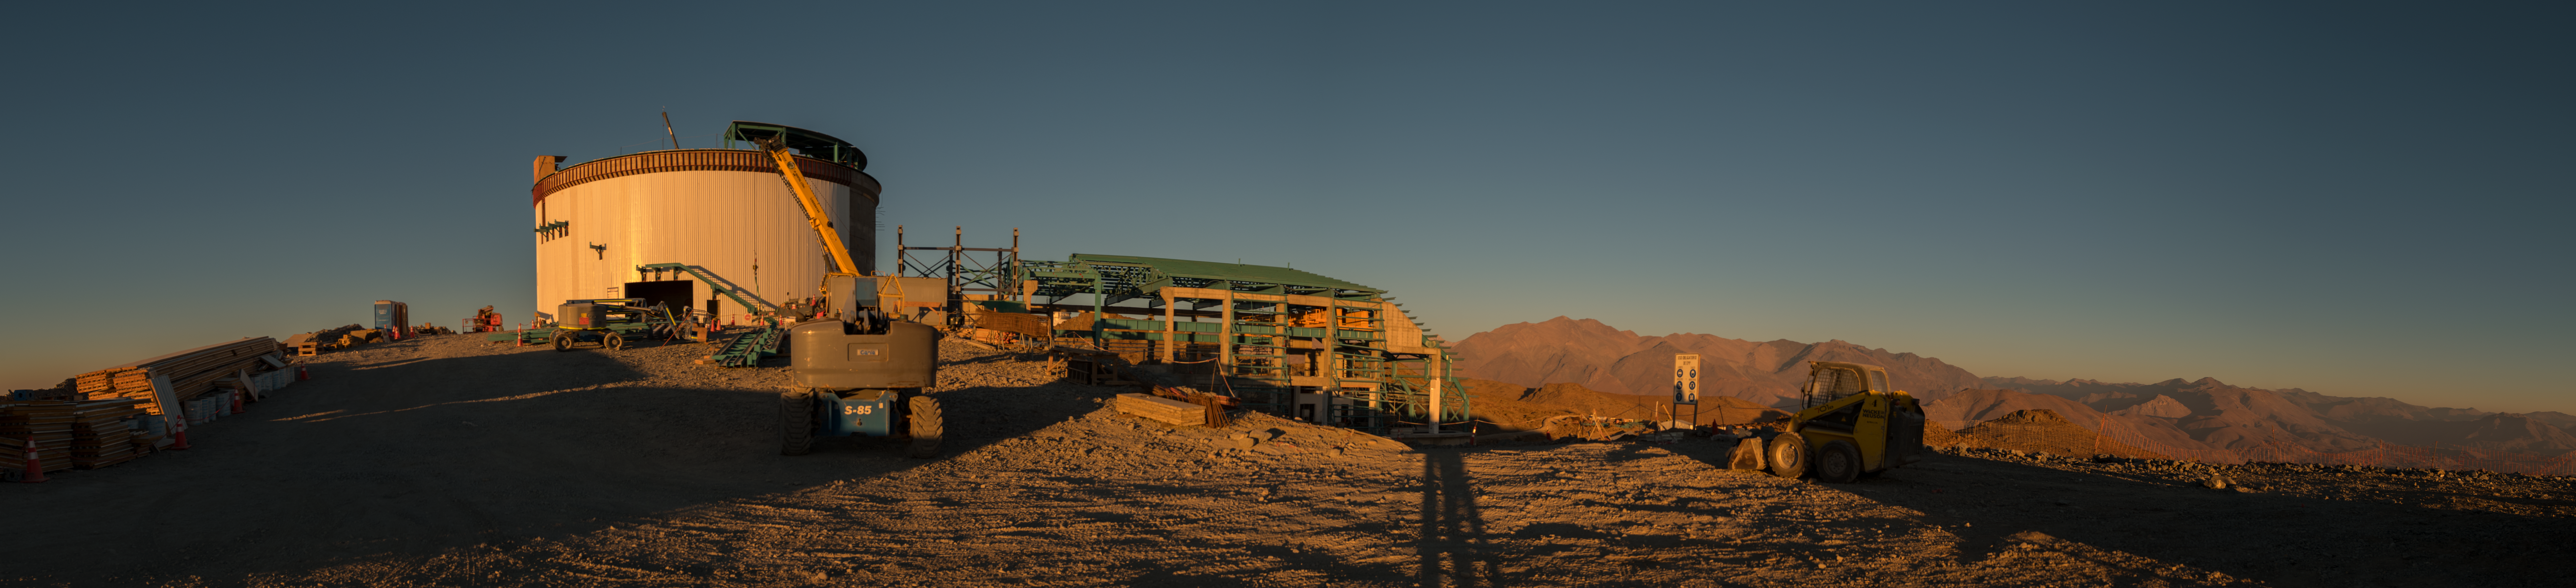

Summit Multimedia Visit 2017

In March 2017 a multimedia team visited Cerro Pachón to document LSST Facility construction. More details are at https://www.lsst.org/news/cerro-pach%C3%B3n-goes-hollywood.

Credit: M. Park/Inigo Films/Rubin Observatory/ NSF/ AURA